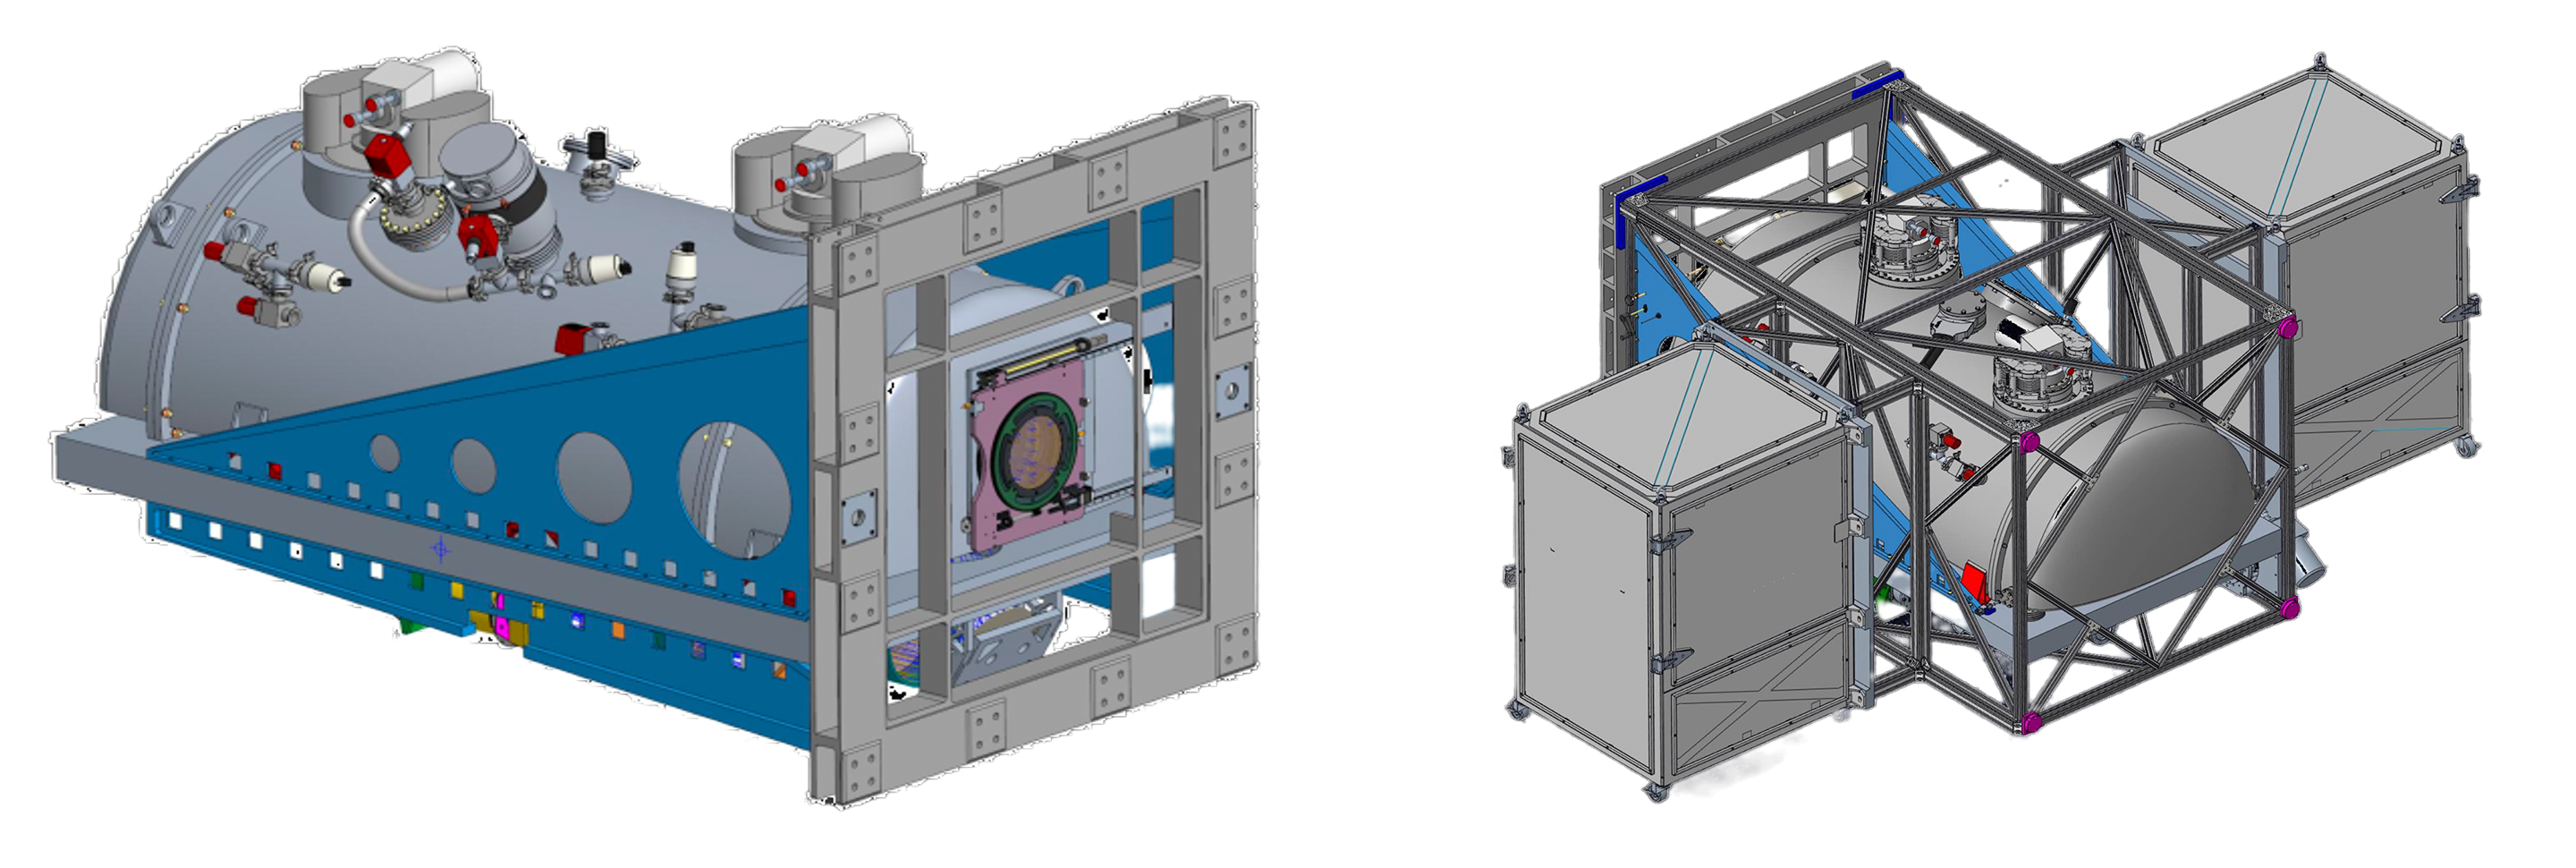

SCORPIO

Two views of the SCORPIO instrument, which will be installed on Gemini South.

Credit: NOIRLab/NSF/AURA